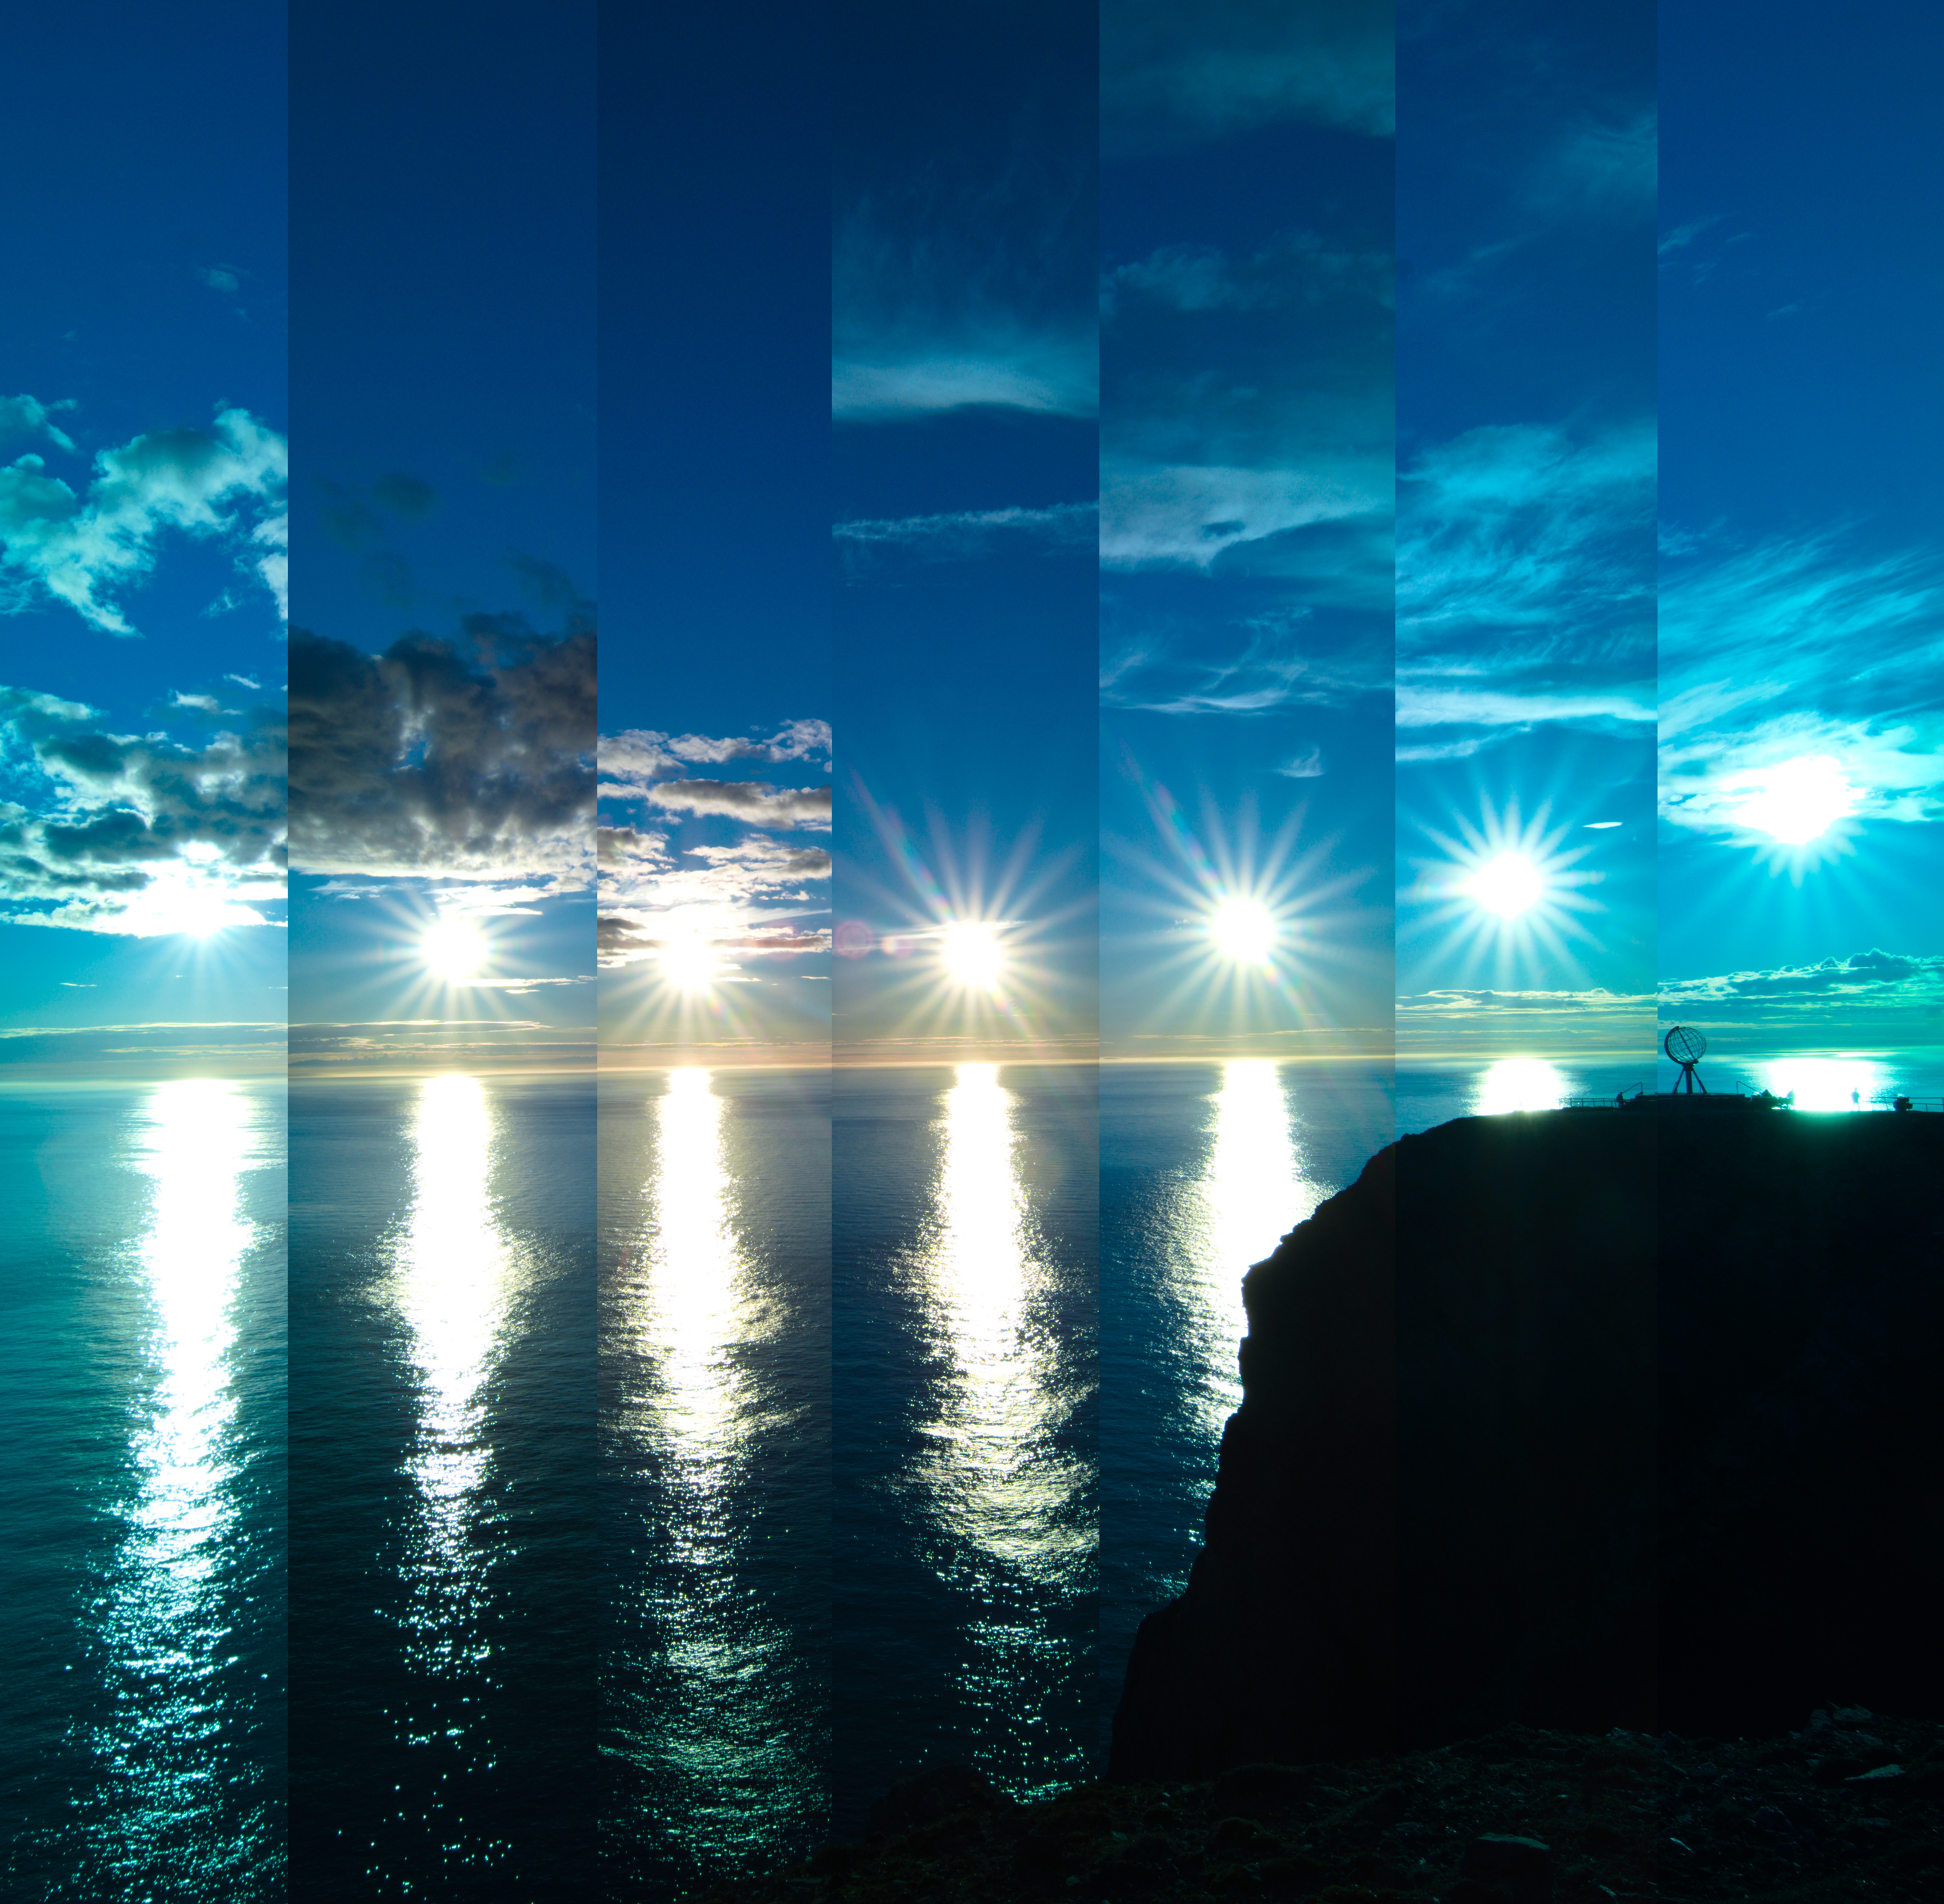

When the Sun Bounces

Photographer: Milos Obert
Country: Slovakia

Earning first place in the category of Still images of sunrise and sunset location over the year is this image taken at Norway's North Cape. Owing to the latitude of this location, the Sun never truly sets during the summer months, from around April to August. This results in the unique spectacle of continuous daylight, known as a polar day. This captivating series of images, taken in 2022, showcases the Sun's relentless journey across the horizon every 30 minutes. At its lowest point in the sky, the Sun does not set, but appears to bounce off the horizon. The globe on the far right in the photo stands as a sentinel, marking the northernmost point of the European continental mainland.

Also see image in Zenodo: https://doi.org/10.5281/zenodo.10278711

Credit: Milos Obert/IAU OAE (CC BY 4.0)